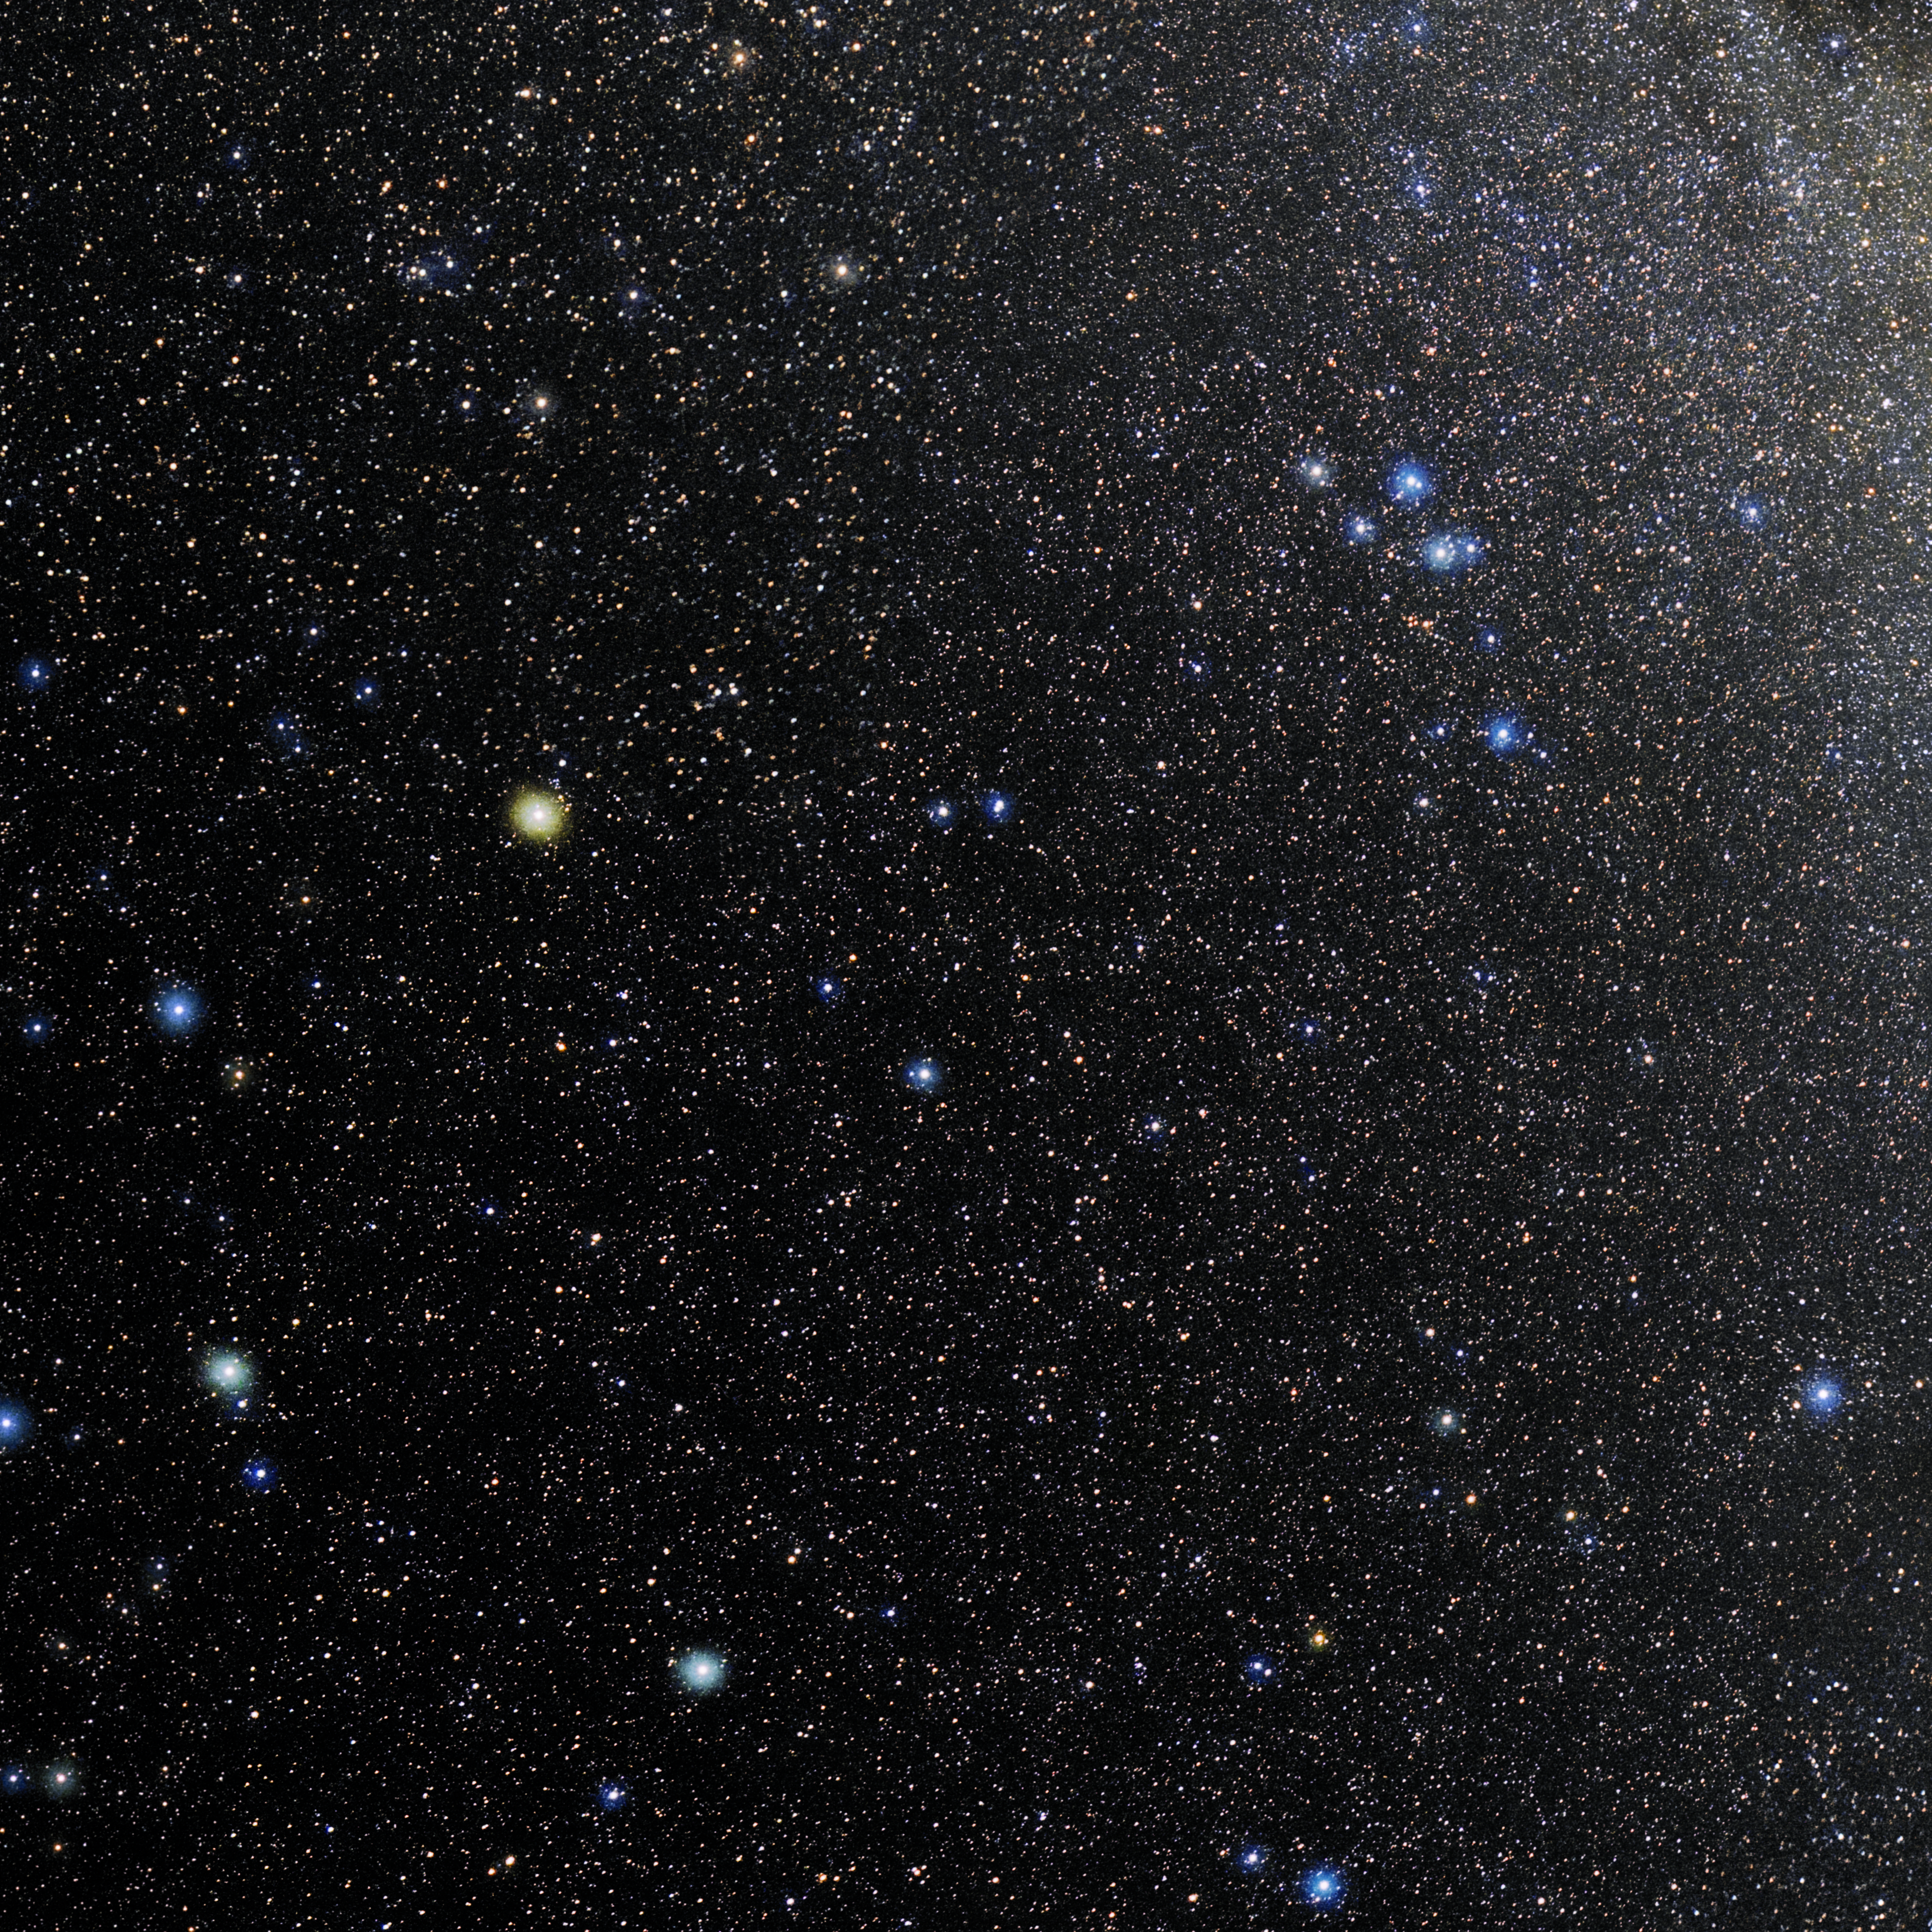

Equuleus

Photo of the constellation Equuleus produced by NOIRLab in collaboration with Eckhard Slawik, a German astrophotographer. Here is the annotated version.

Credit: E. Slawik/NOIRLab/NSF/AURA/M. Zamani